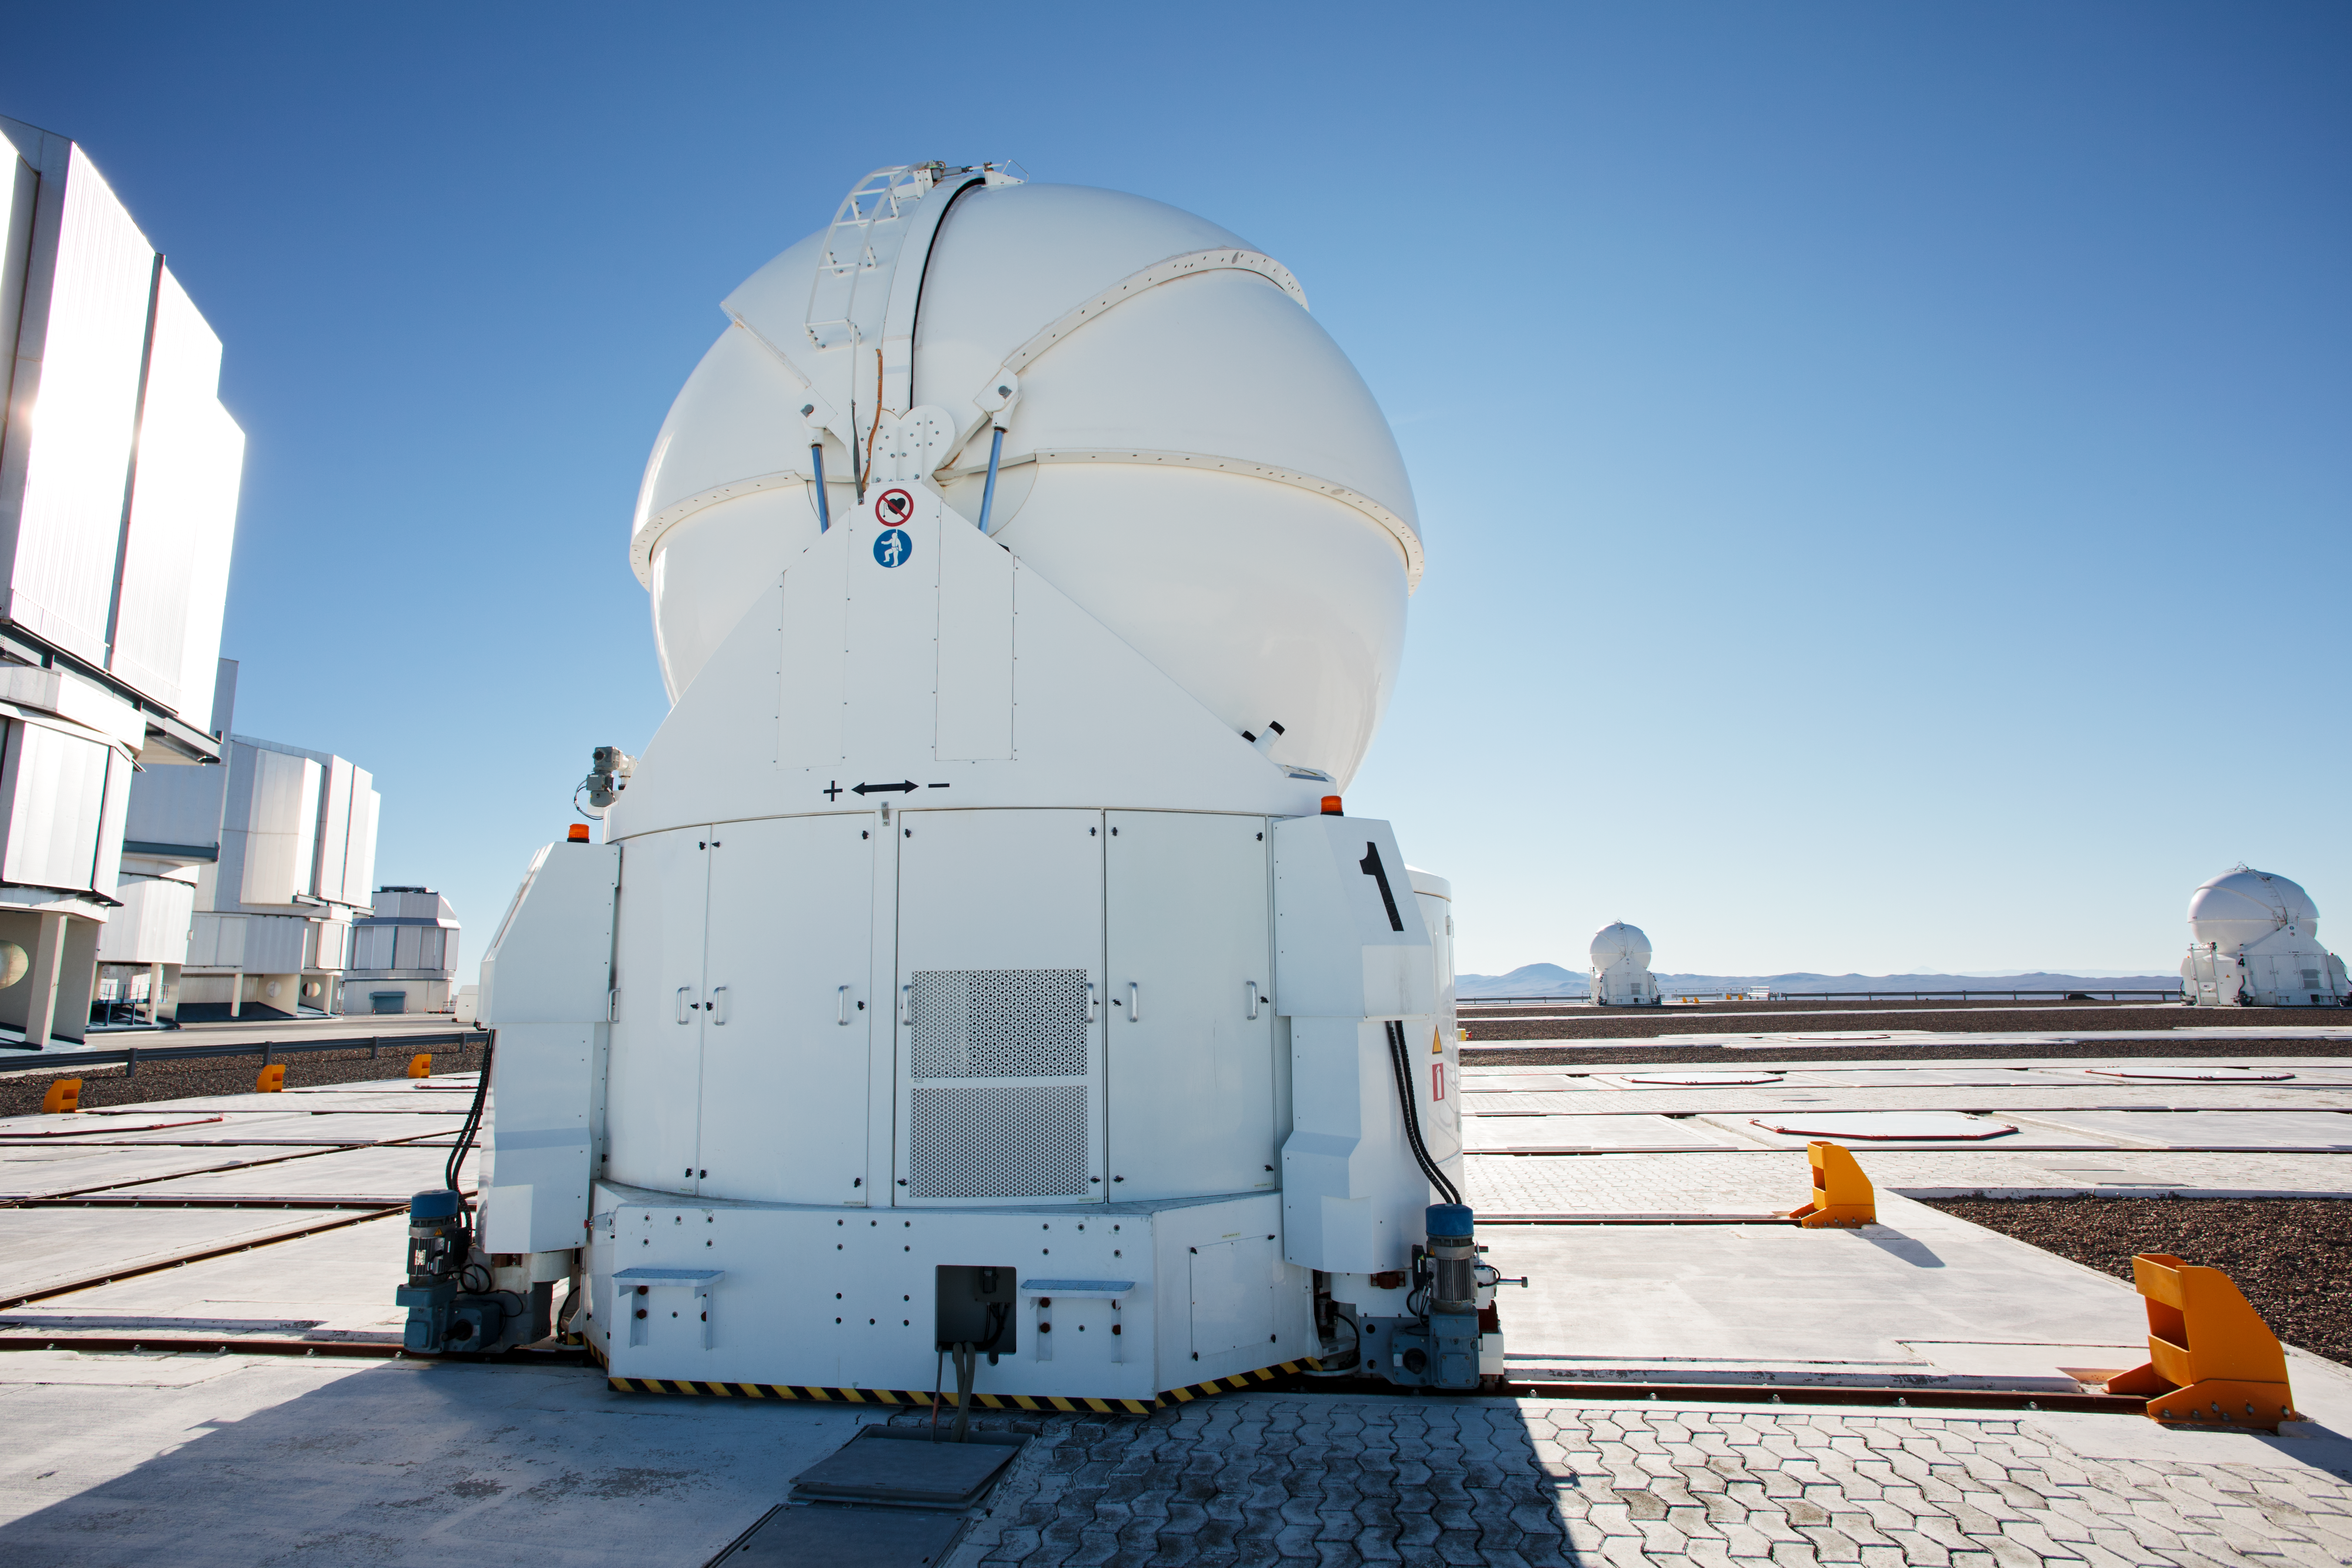

Auxiliary Telescopes under the Sun

One of the four VLT Auxiliary Telescopes, under the scorching sun of the Atacama.

Credit: ESO